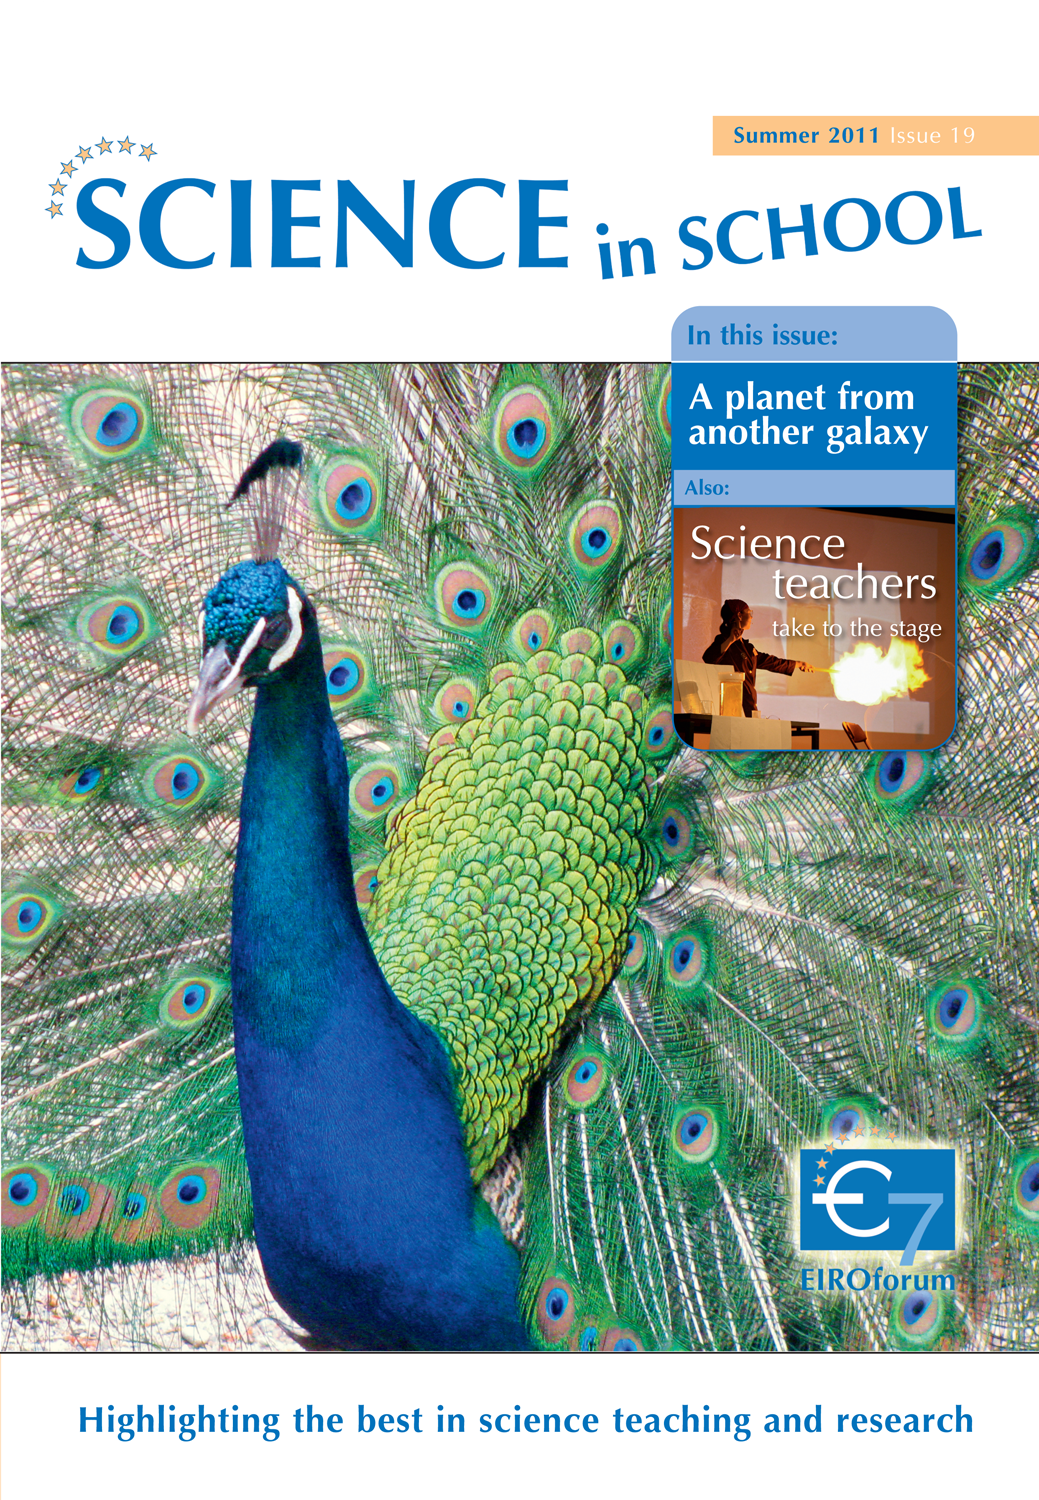

Science in School issue 19

More information and download options are available on: http://www.eso.org/public/products/periodicals/sis_19/

Credit: Science in School